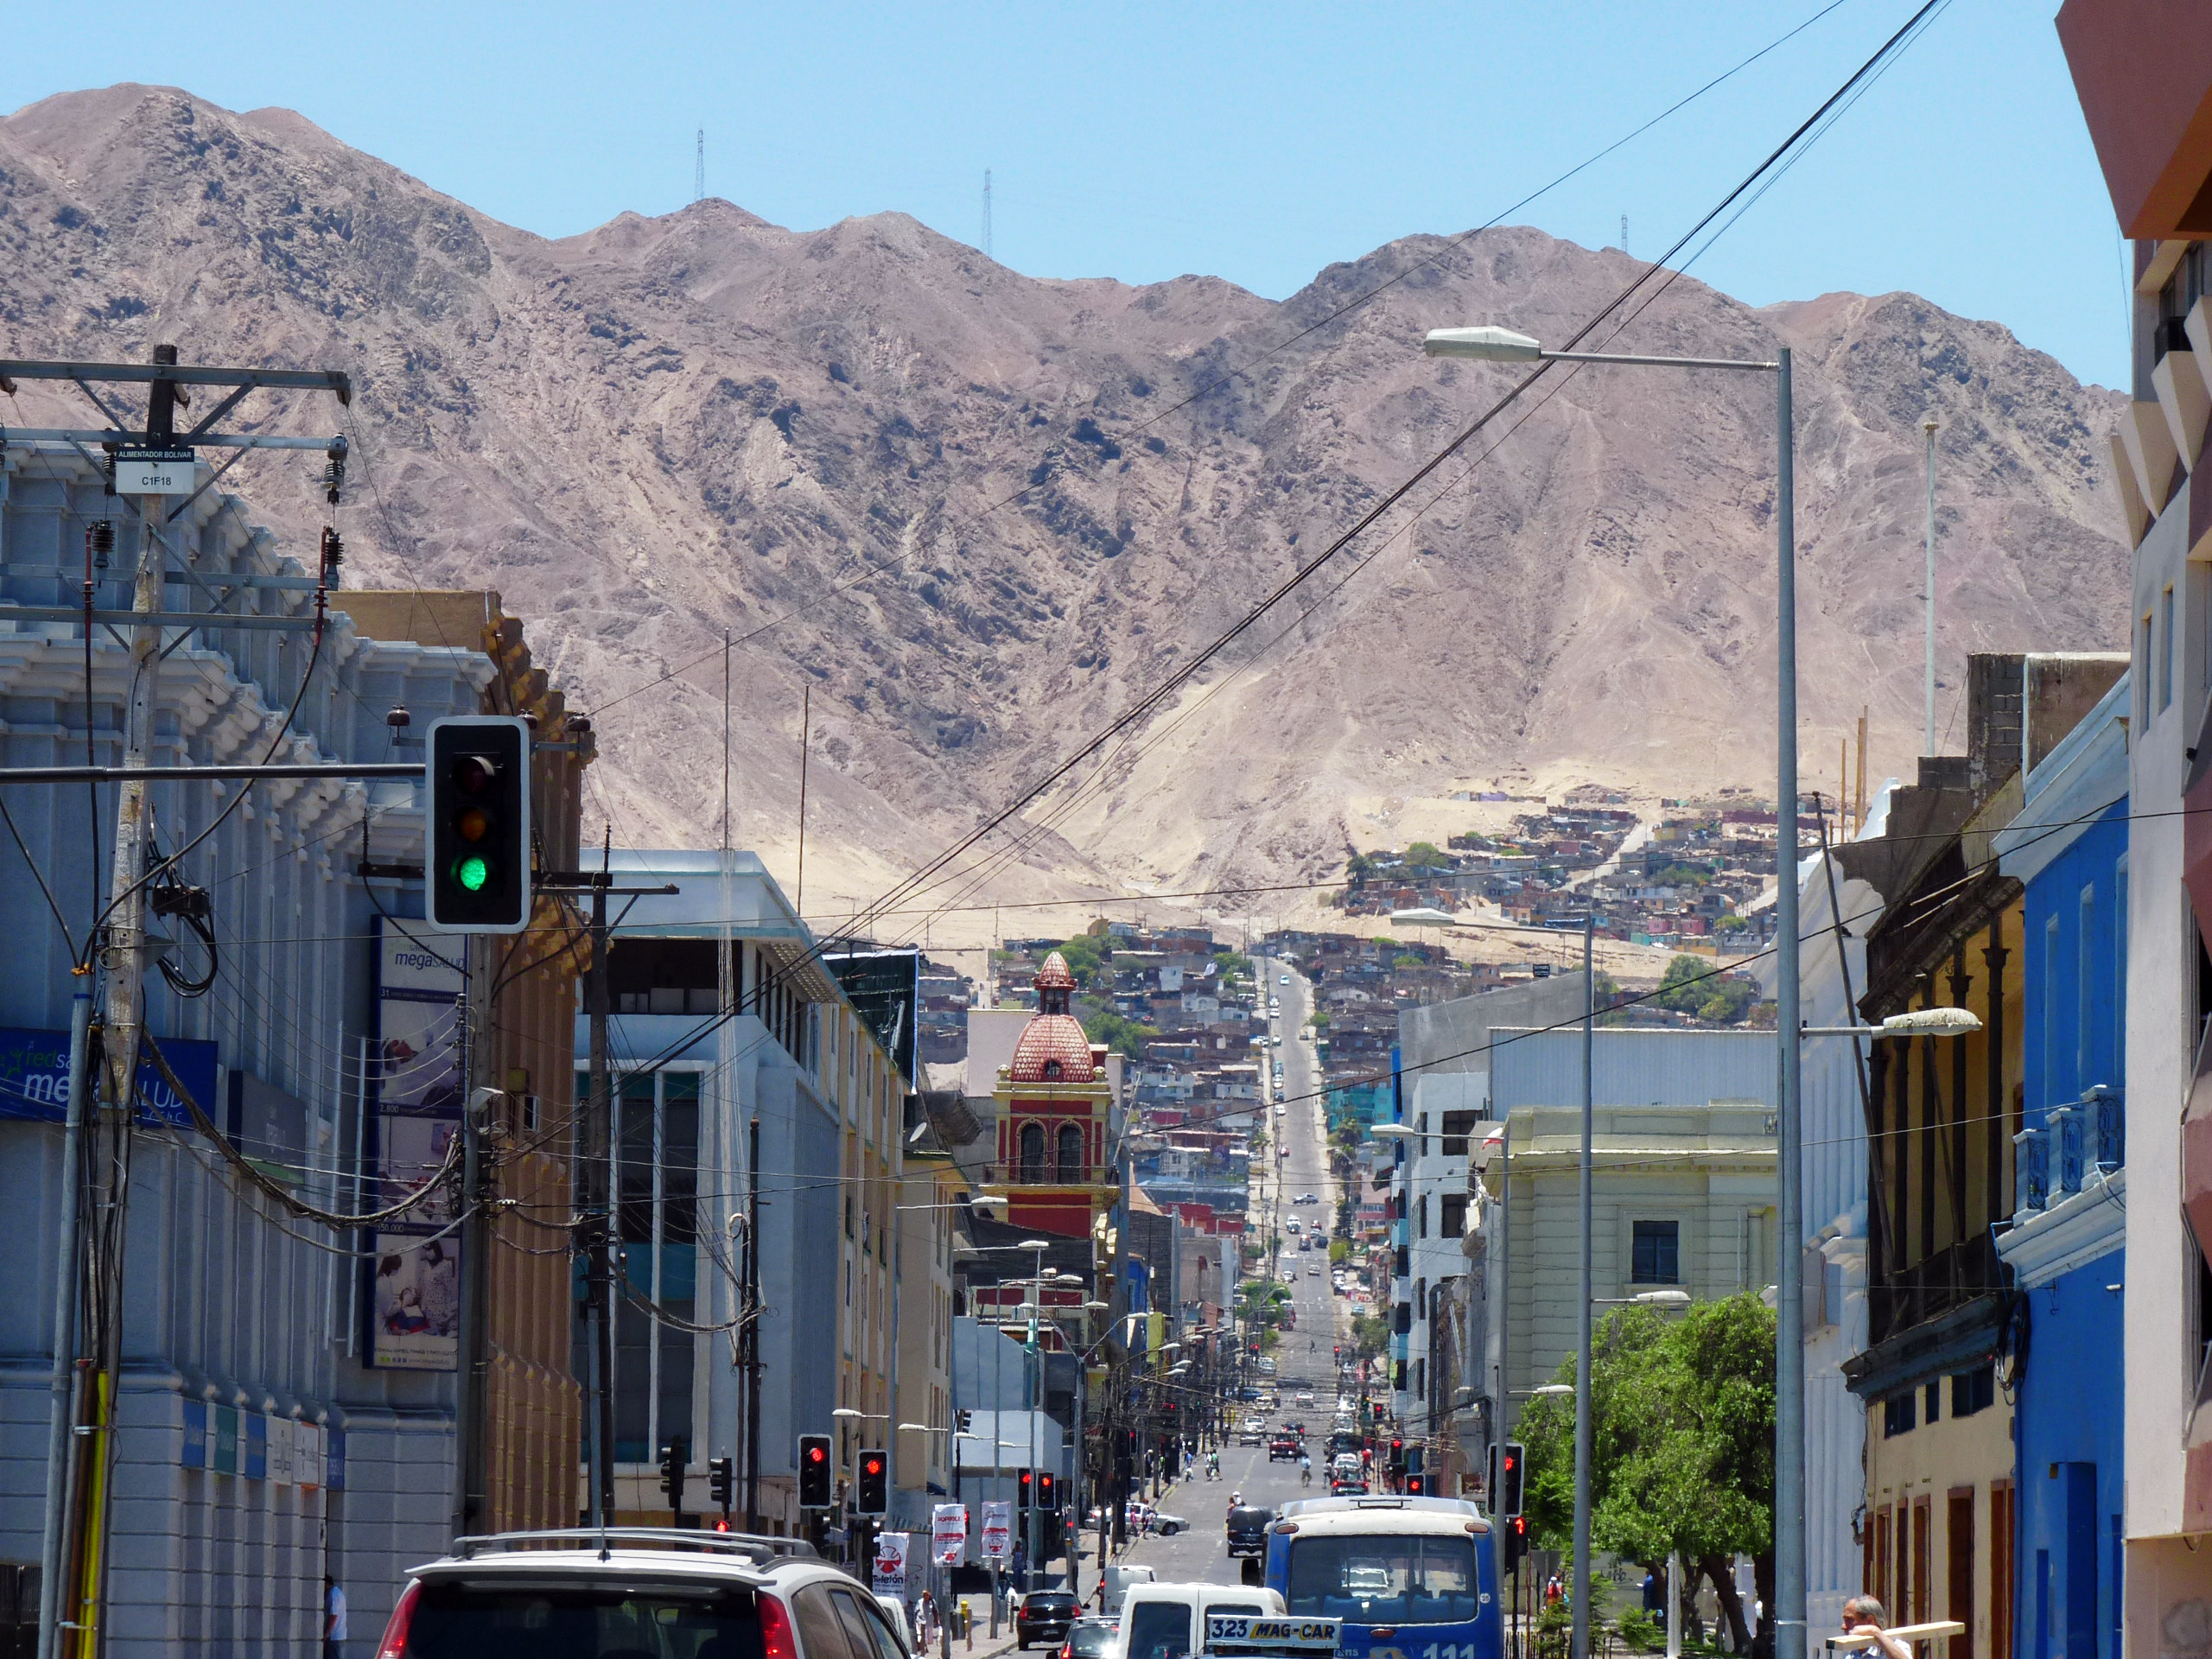

A main street in Antofagasta

One of the main streets in Antofagasta, capital of the II Region of Chile. Antofagasta stretches along about 20 km of a narrow coastal region, demarcated by the Pacific Ocean and the Coastal Mountain Range. With more than 300 000 habitants, Antofagasta is the fifth-largest city of Chile, and the mining capital of the country. Furthermore, the Antofagasta Region is home to the world’s largest ground-based astronomical observatories. The ESO Very Large Telescope (VLT), on Cerro Paranal is located some 120 km south of Antofagasta, on the Coastal Mountain Range. The Atacama Large Millimeter/submillimeter Array (ALMA) is currently under construction on the 5000-metre-high Chajnantor Plateau, in the Andes close to San Pedro de Atacama. And Cerro Armazones, the selected site for the planned Extremely Large Telescope (ELT), is located about 20 km away from Cerro Paranal. The ELT will be the world’s biggest eye on the sky.

Credit: P. Zidar/ESO